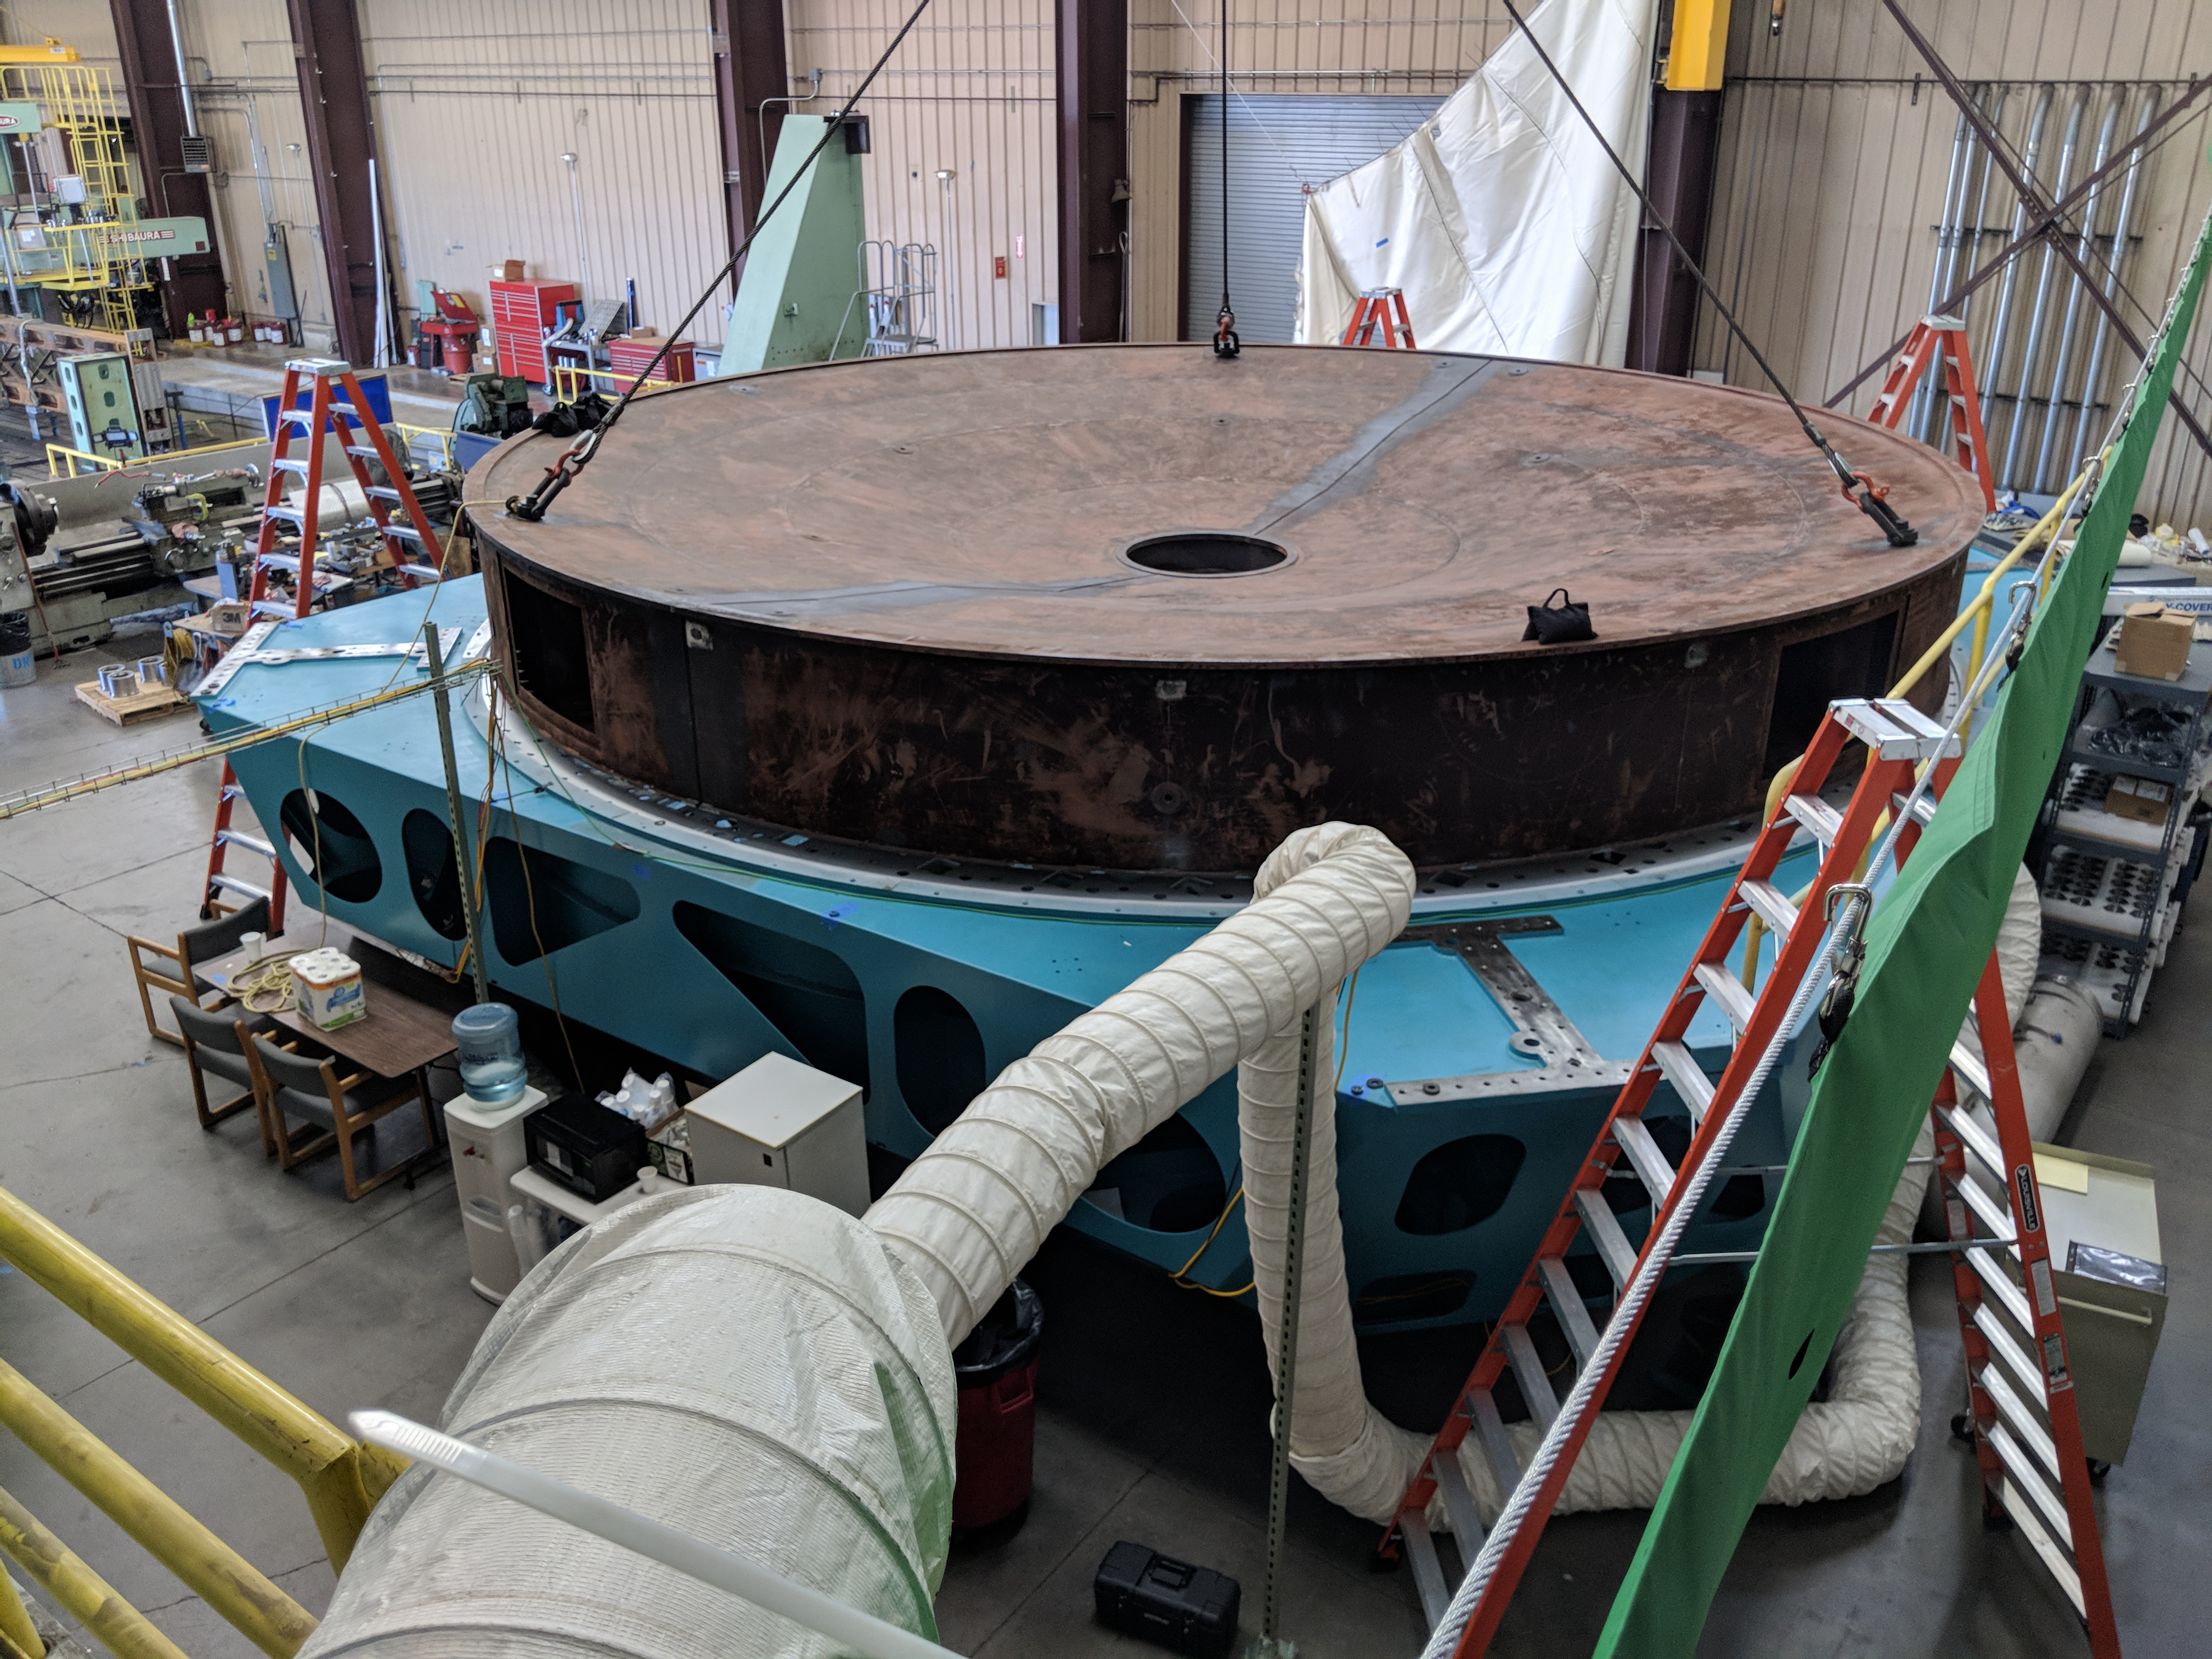

Surrogate Mirror mounted on M1M3 Cell

At CAID Industries in Tucson, the Surrogate Mirror has now been mounted to the M1M3 Cell. This is a significant milestone for both the Surrogate Mirror and for the M1M3 Cell, allowing the start of the next phase of integration: installing the figure actuators.

Credit: Rubin Observatory/NSF/AURA